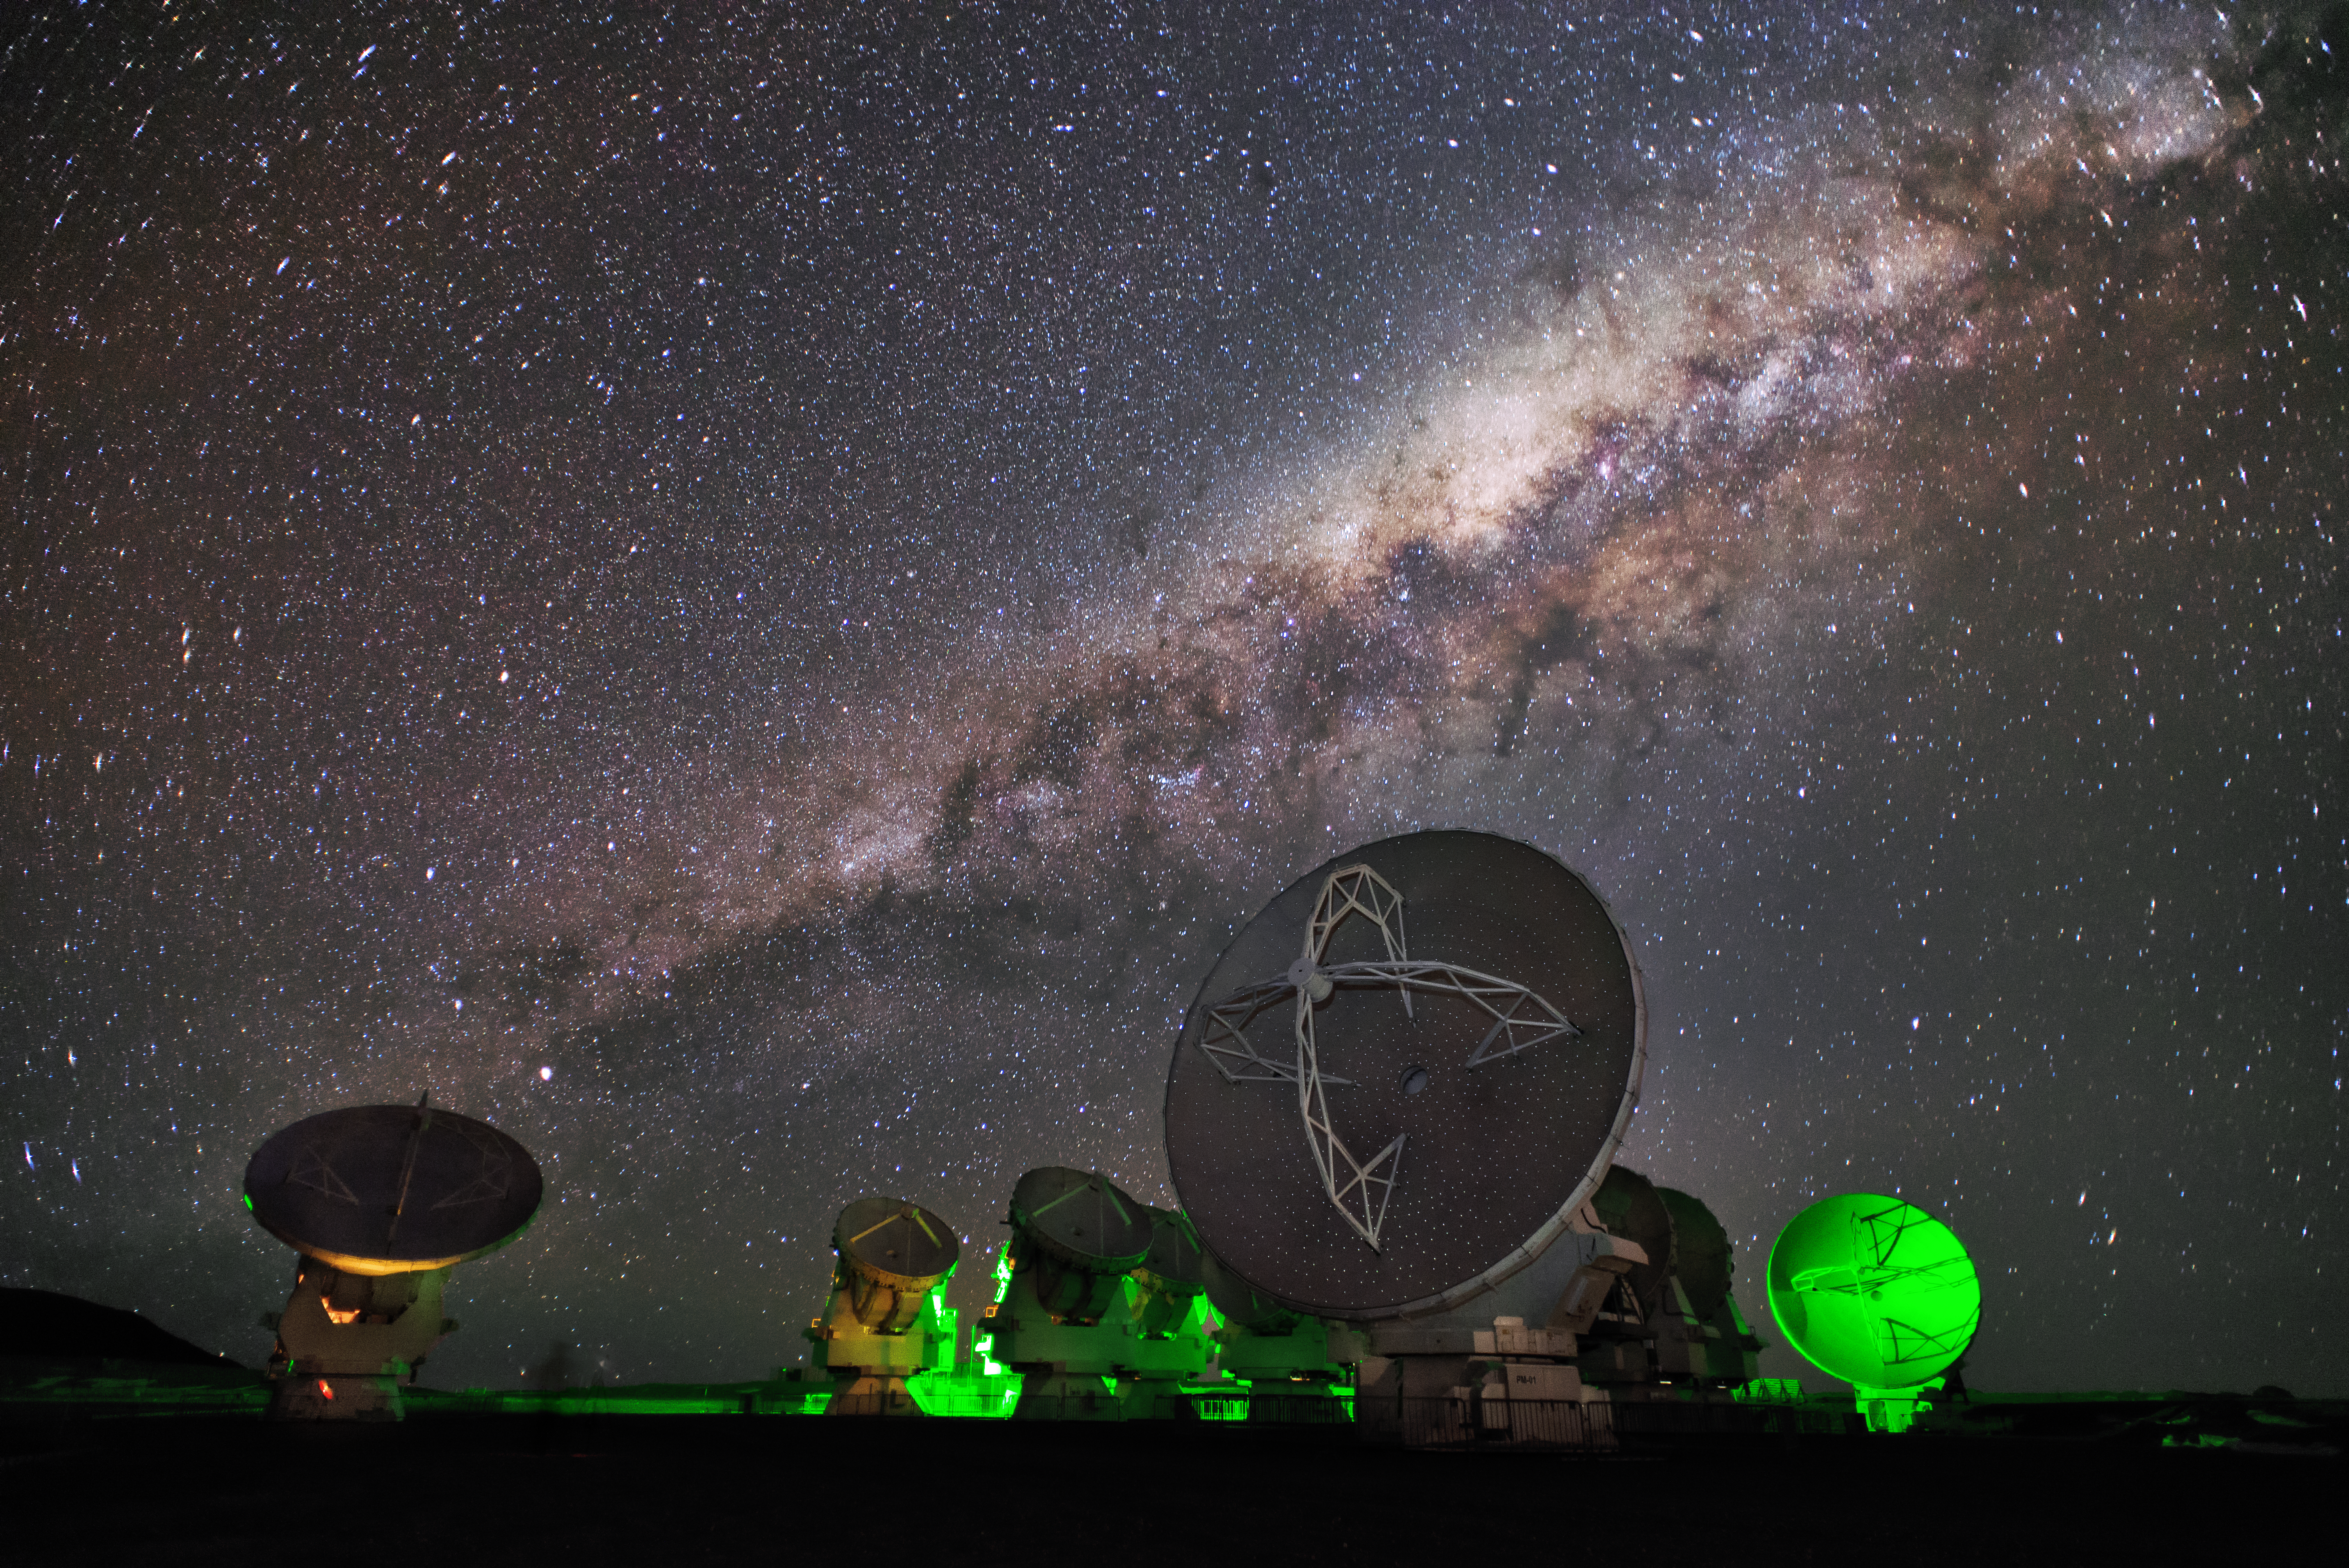

Lights under the Milky Way

The Atacama Large Millimeter Array (ALMA) is situated more than 5000 metres above sea level in the Chilean desert, on the Chajnantor plateau. Here, the dry air and thin atmosphere allow a spectacular view into the Universe and make it the perfect place for such a sensitive telescope. An artificial green glow illuminates some of ALMA's 66 antennas, as they observe the Milky Way above.

Credit: S. Otarola/ESO